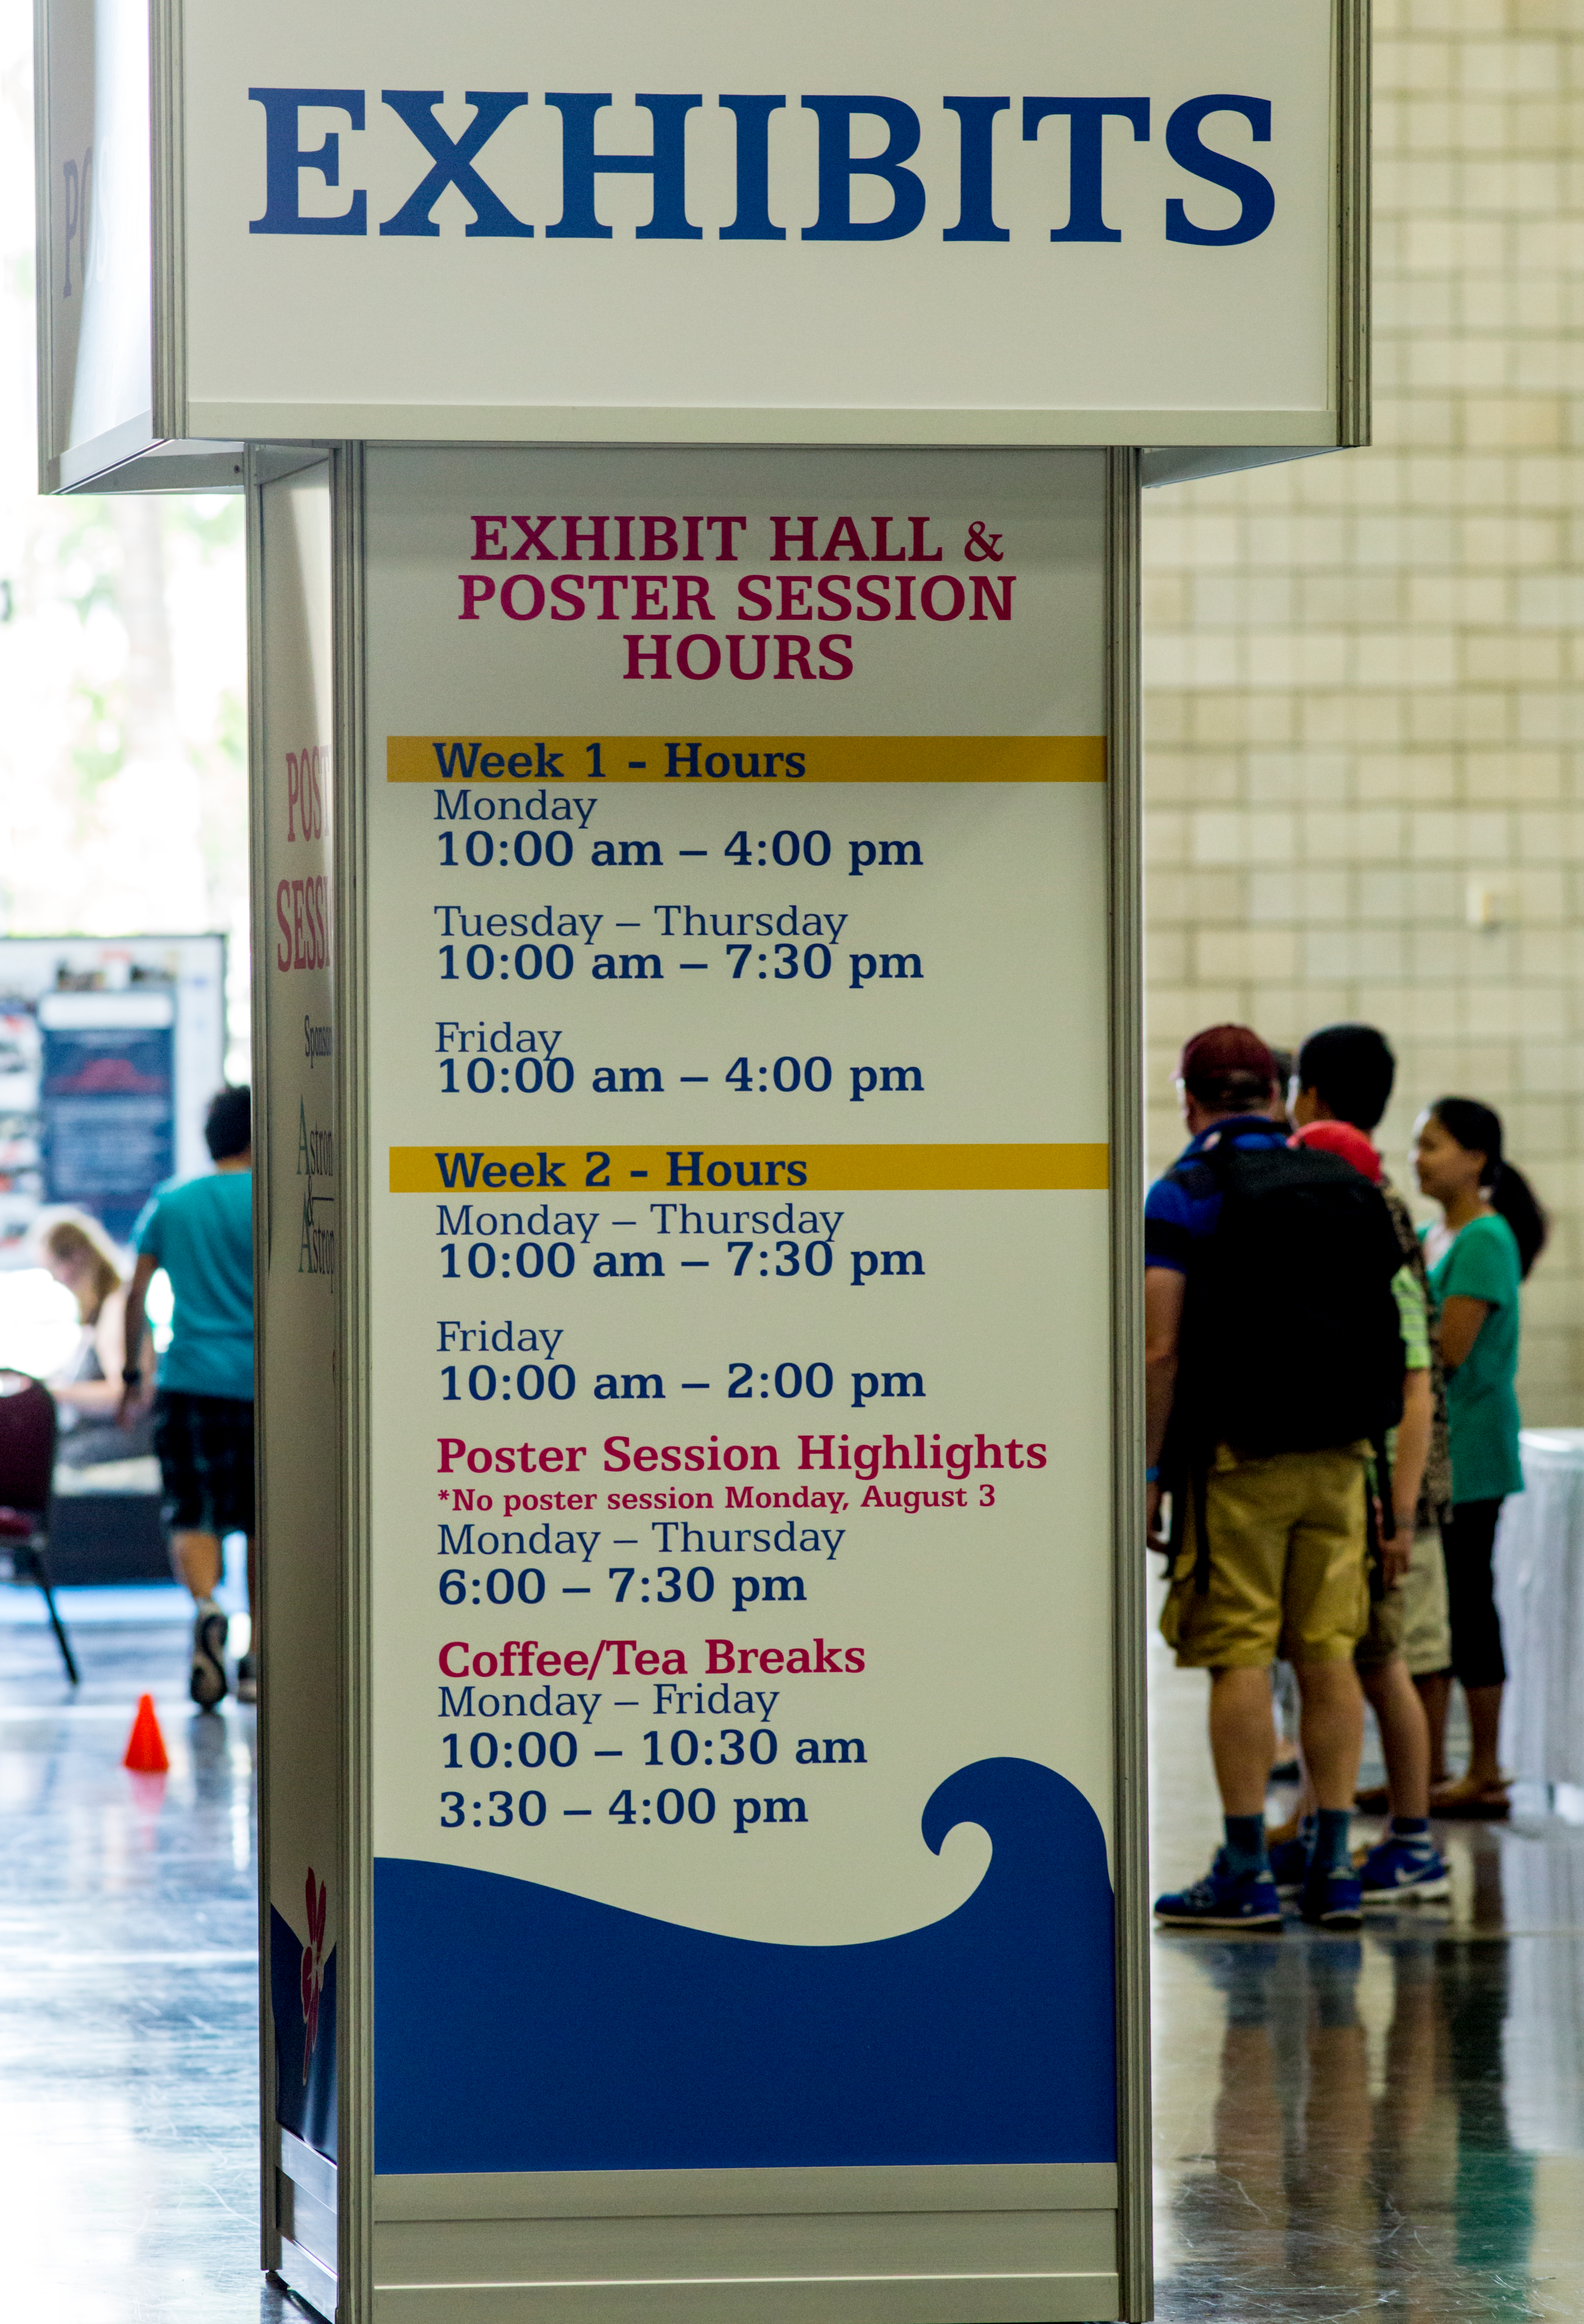

Exhibit hall and poster session hours at the IAU XXIX General Assembly

A display showing the exhibit hall and poster session hours at the IAU XXIX General Assembly.

Credit: IAU/B. Tafreshi (twanight.org)